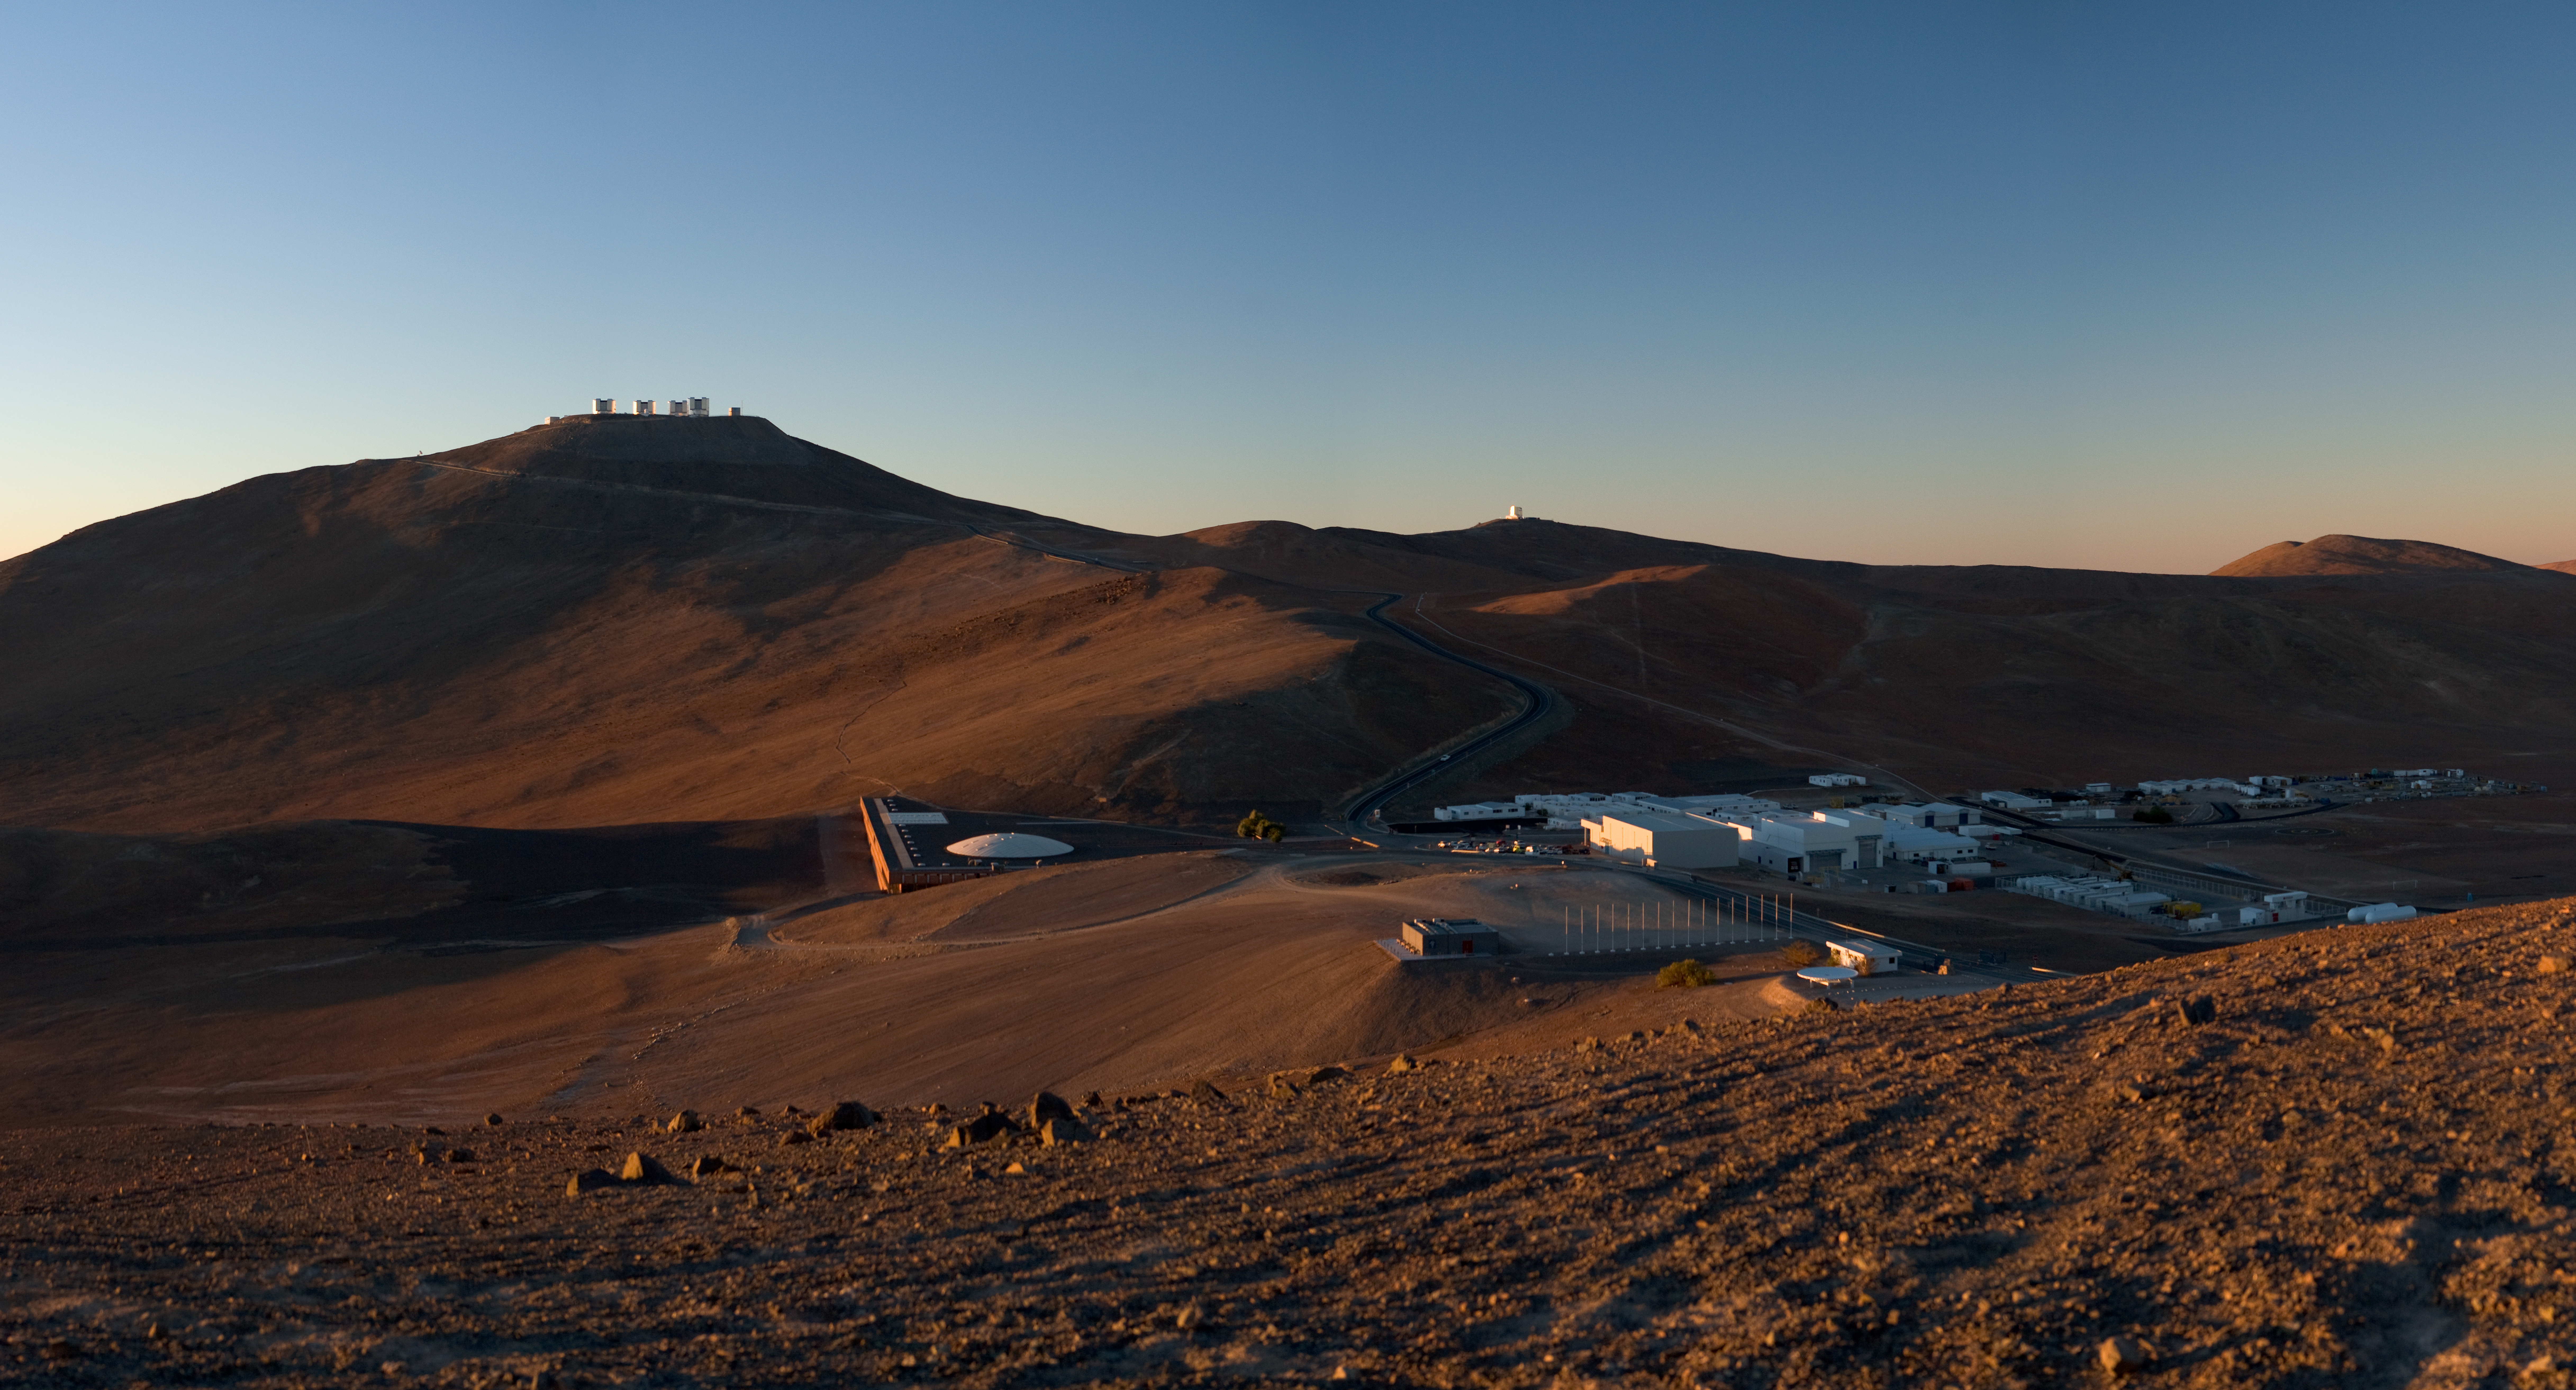

Paranal and the Basecamp *

Overview of the Paranal Observatory including the basecamp and the Residencia.

Credit: ESO/H.H.Heyer